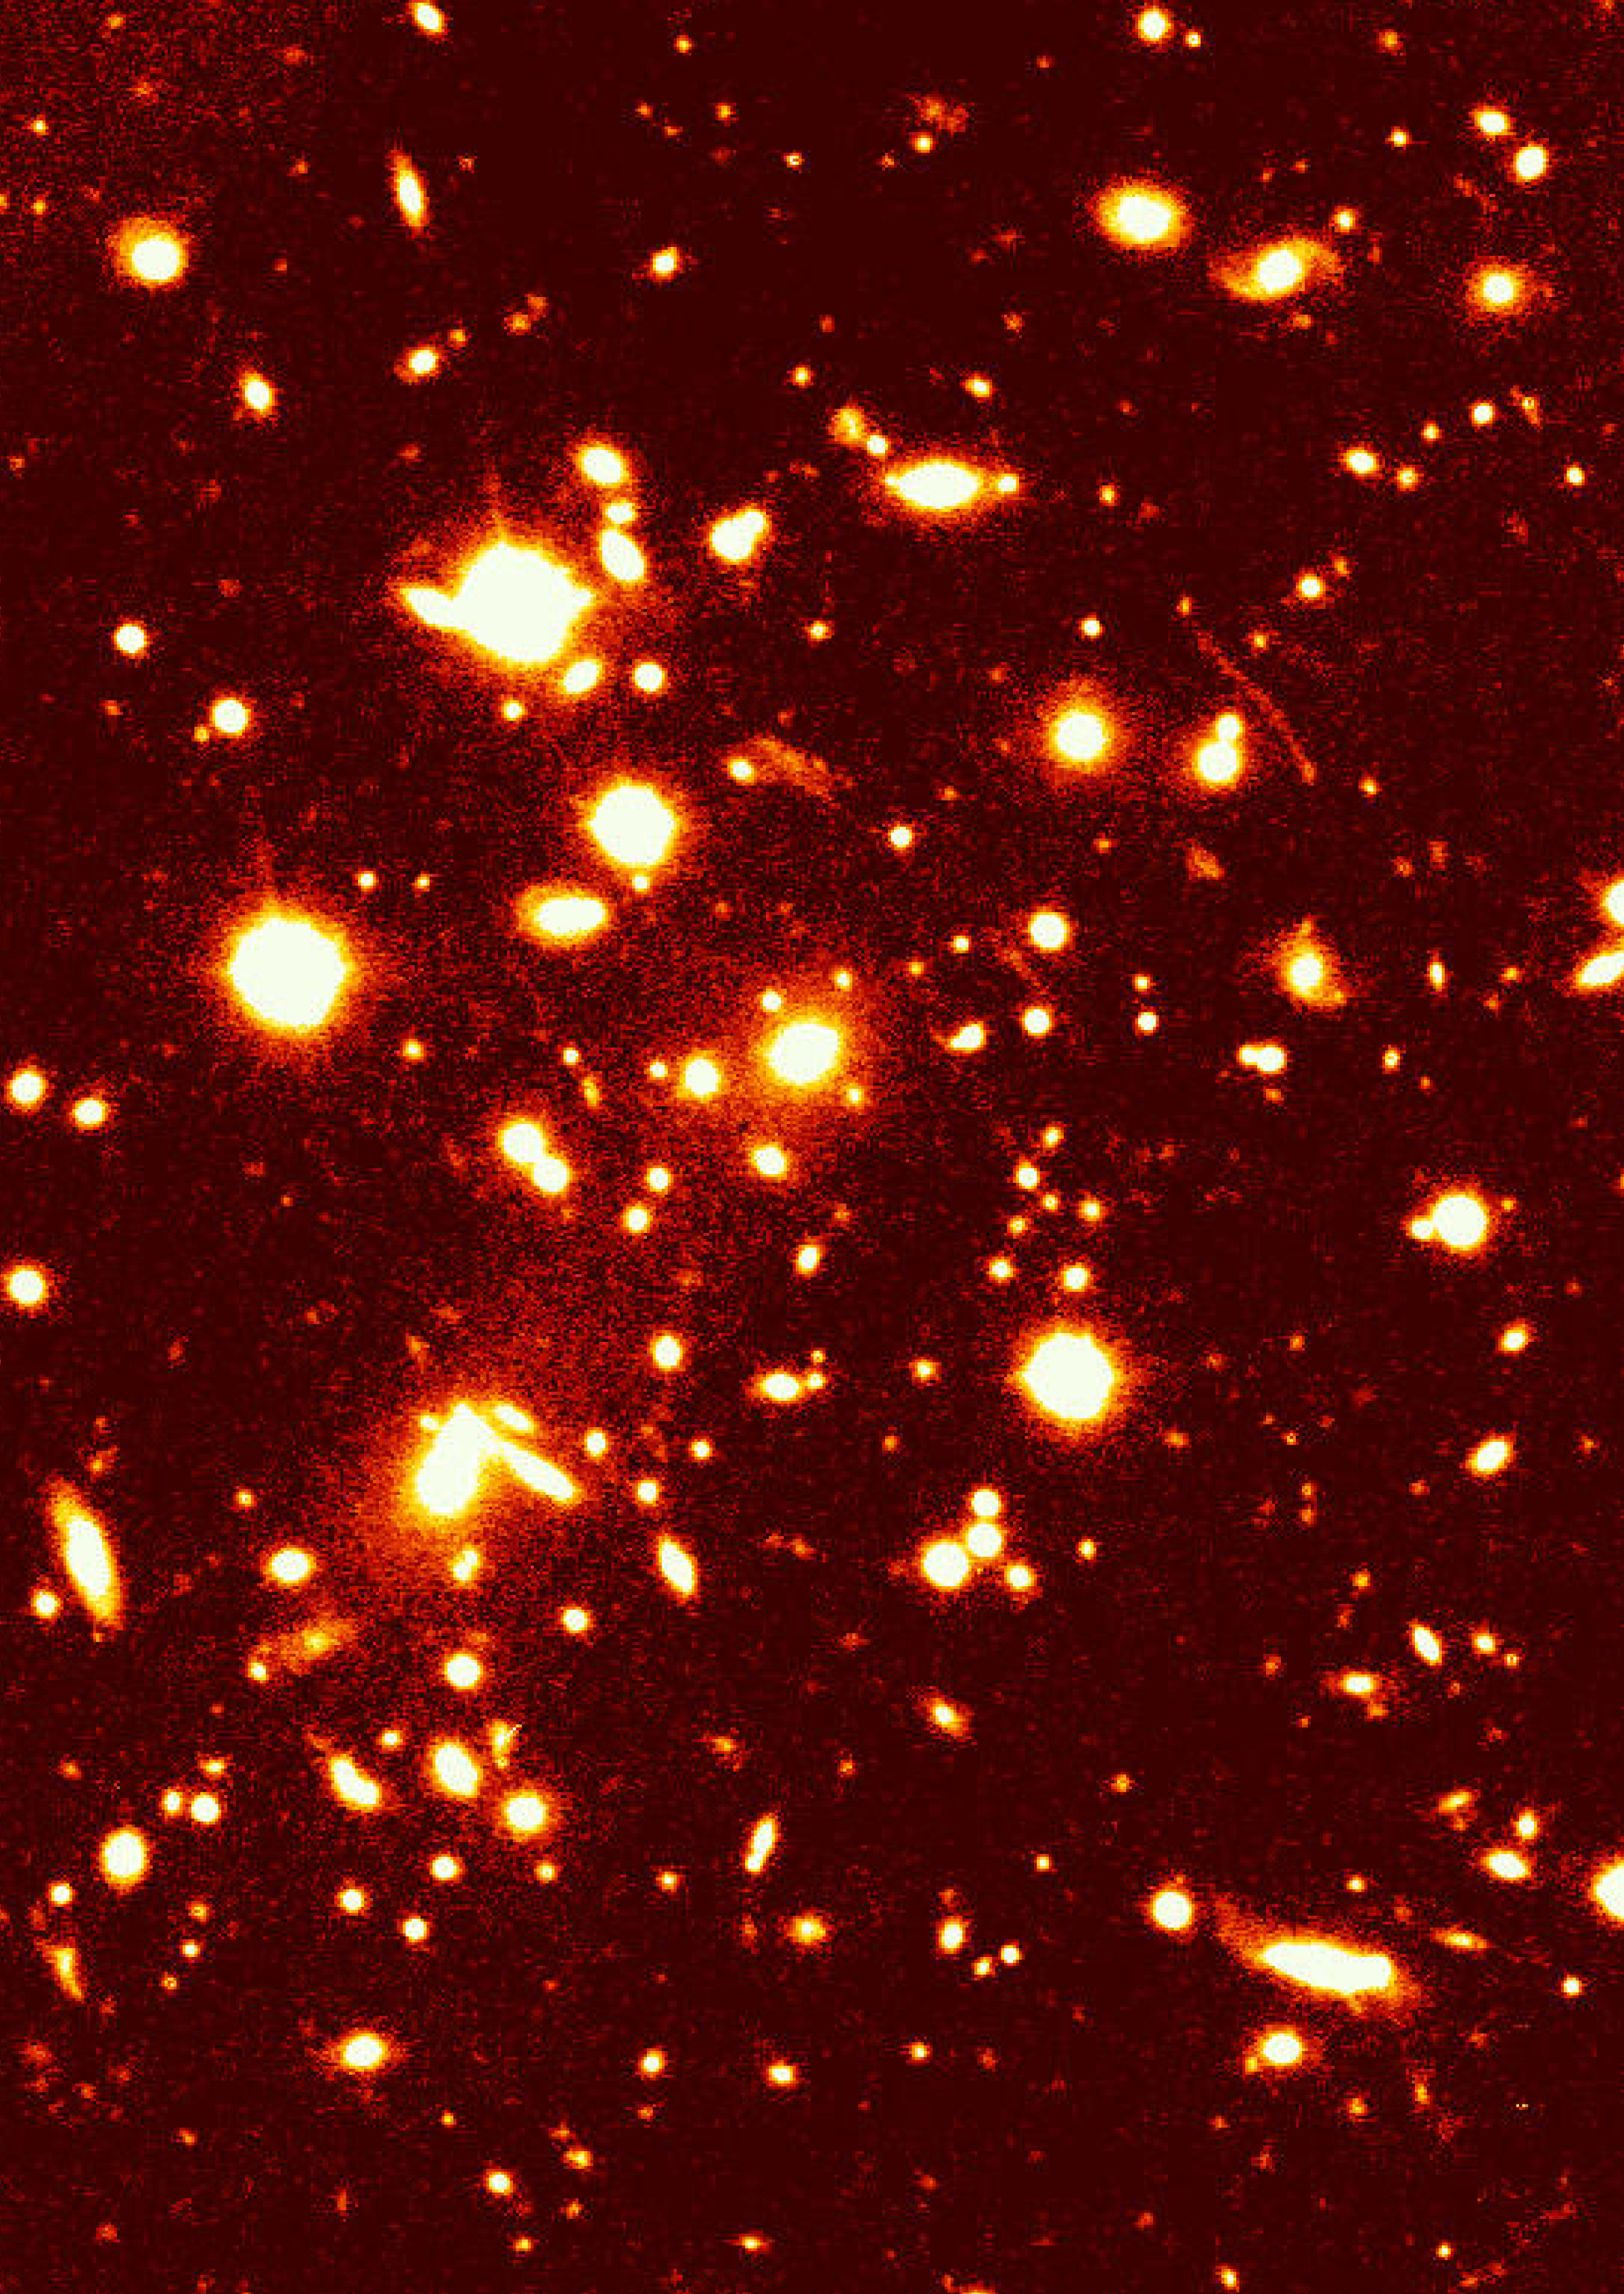

Cluster of galaxies-1ESO657-55 (V-band)

Photograph showing a (false-colour) image of the galaxy cluster 1ES 0657-558 prepared from data taken in the V (green) band filter. The arcs and arclets in this cluster are particularly well visible in this image. The total exposure time was 600 seconds. North is up and East is left.

Credit: ESO